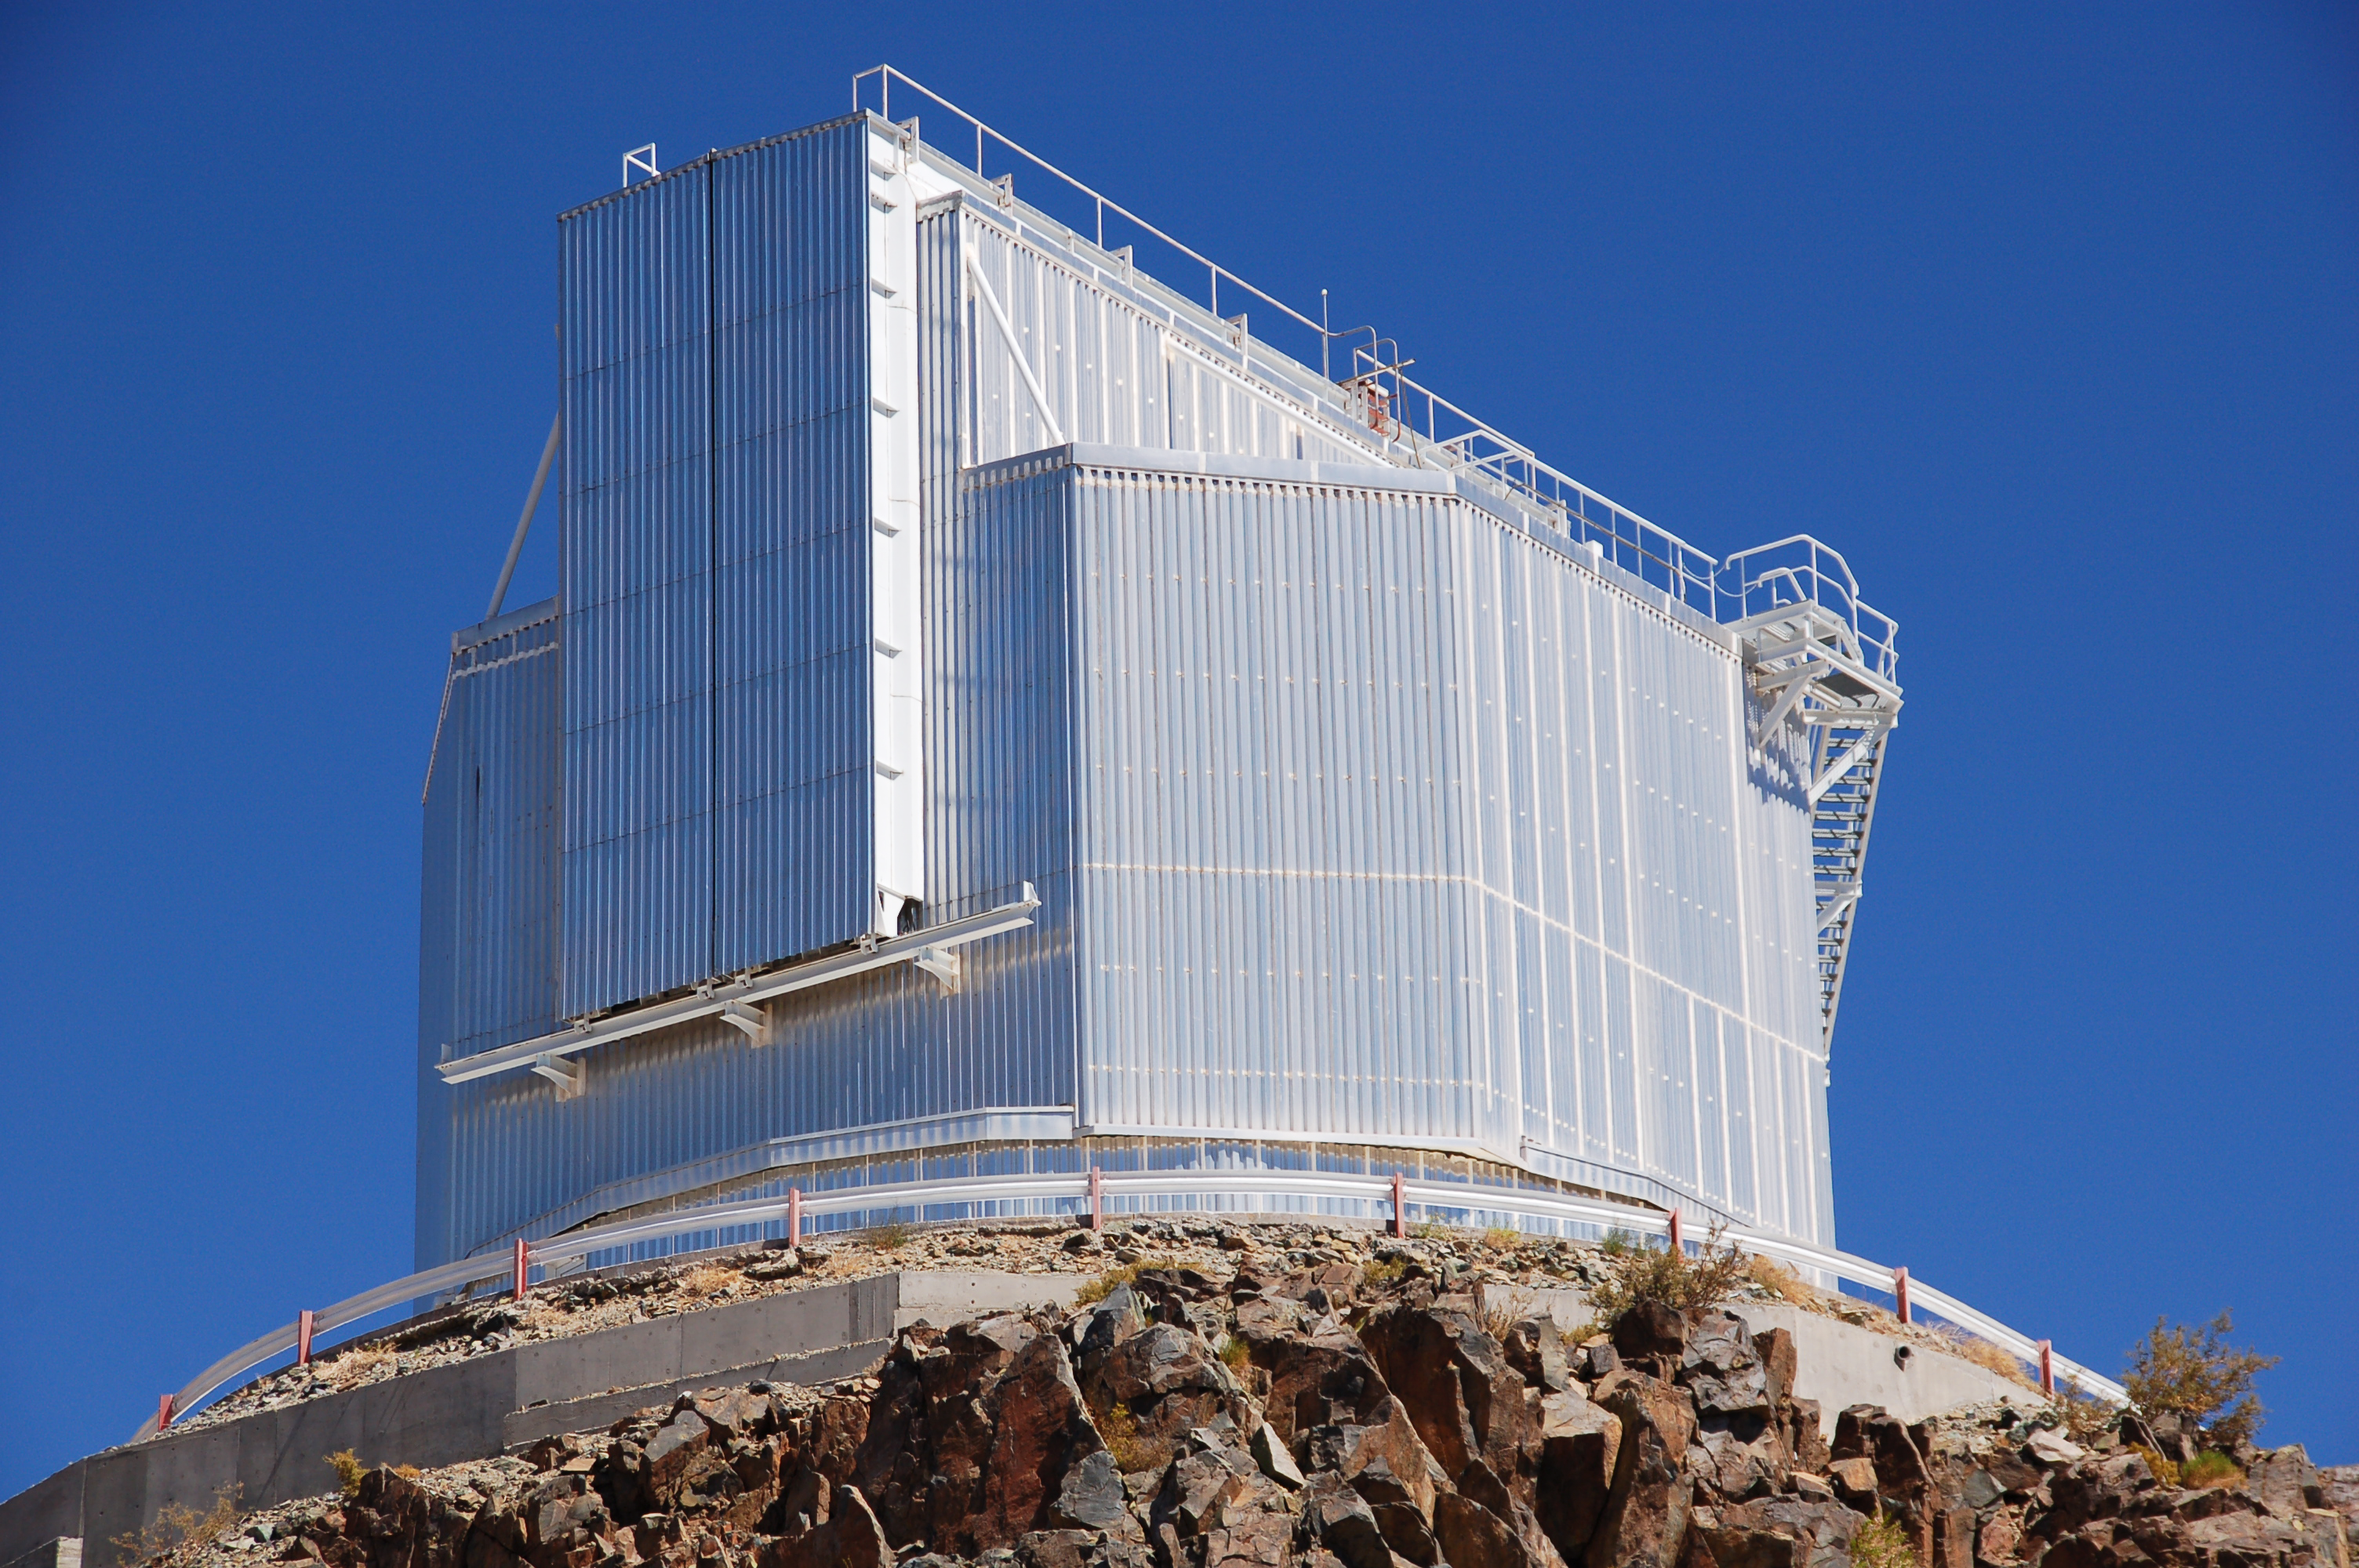

NTT at La Silla

The 3.58-metre New Technology Telescope (NTT) at ESO's La Silla observatory. La Silla, in the southern part of the Atacama desert of Chile was ESO's first observation site. The site is set 2400 metres above sea level, providing excellent observing conditions. ESO operates the ESO 3.6-metre telescope at La Silla along with the NTT. La Silla also hosts many national telescopes, including the Swiss 1.2-metre Leonhard Euler Telescope and the Danish 1.54-metre telescope. .

Credit: ESO